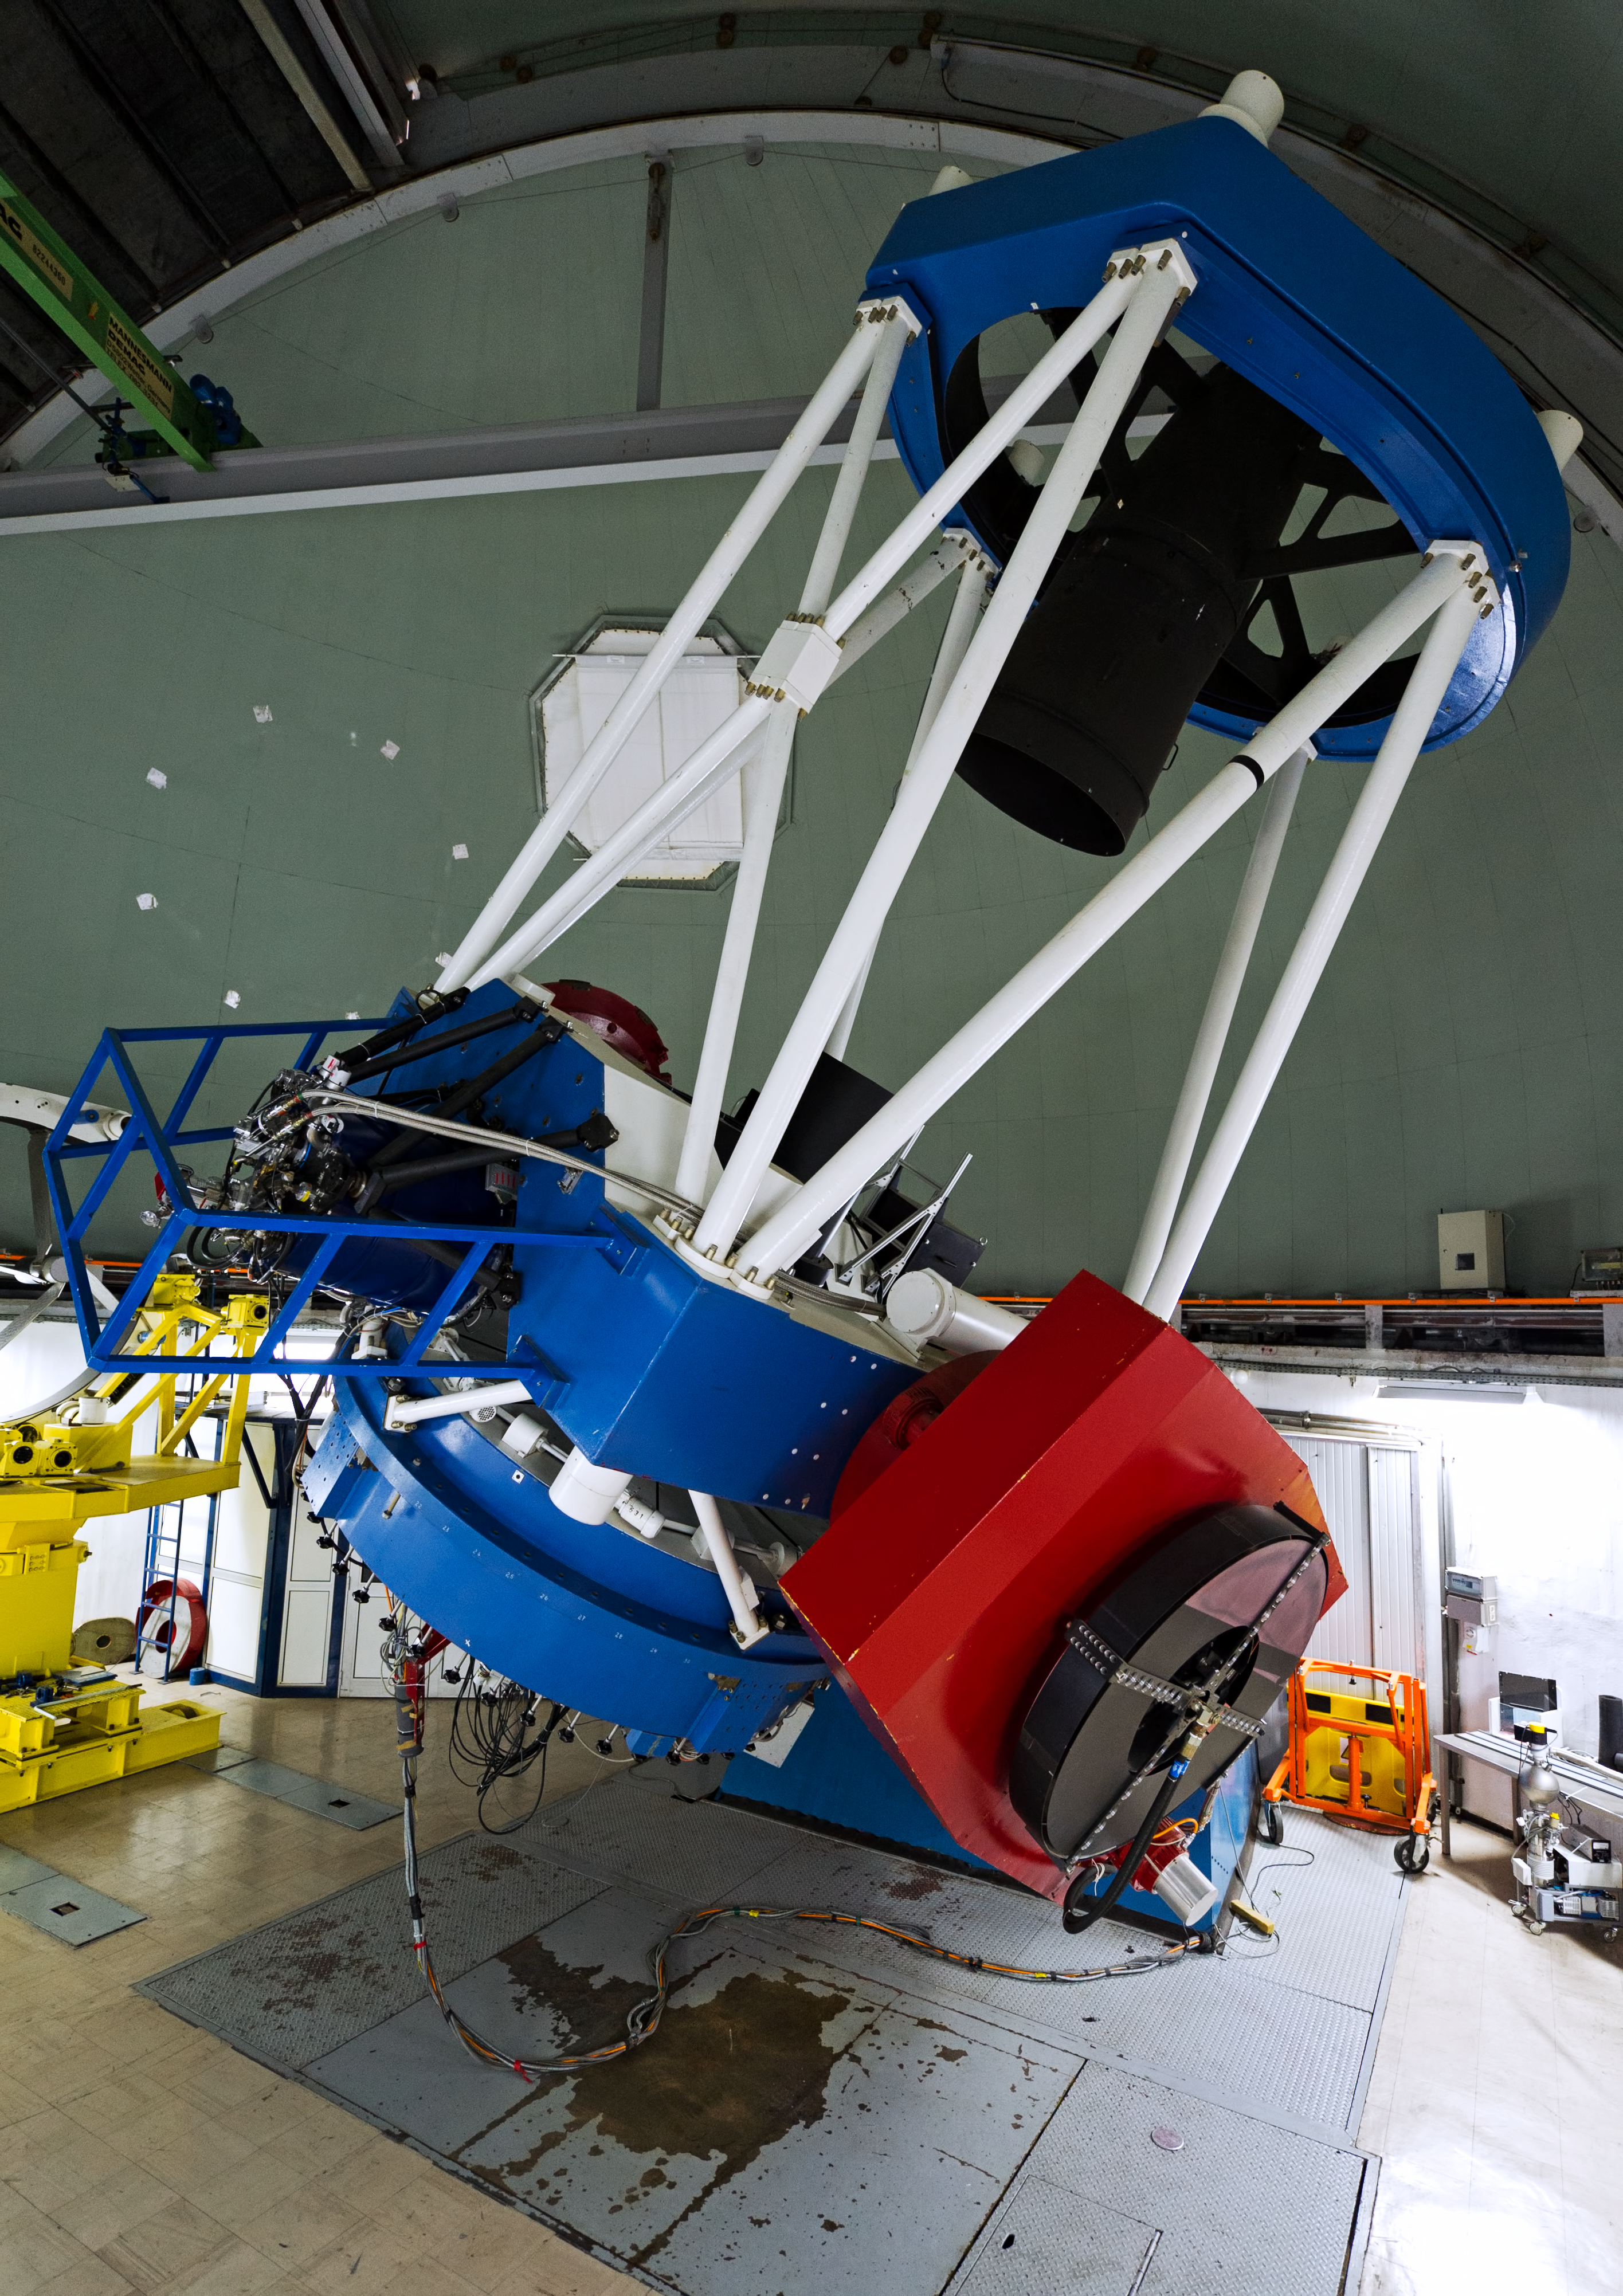

MPG/ESO 2.2-metre telescope

The telescope is at a geographical location of 70°44'4"543 W 29°15'15"433 S and an altitude of 2335 metres.

Credit: ESO/José Francisco Salgado (josefrancisco.org)